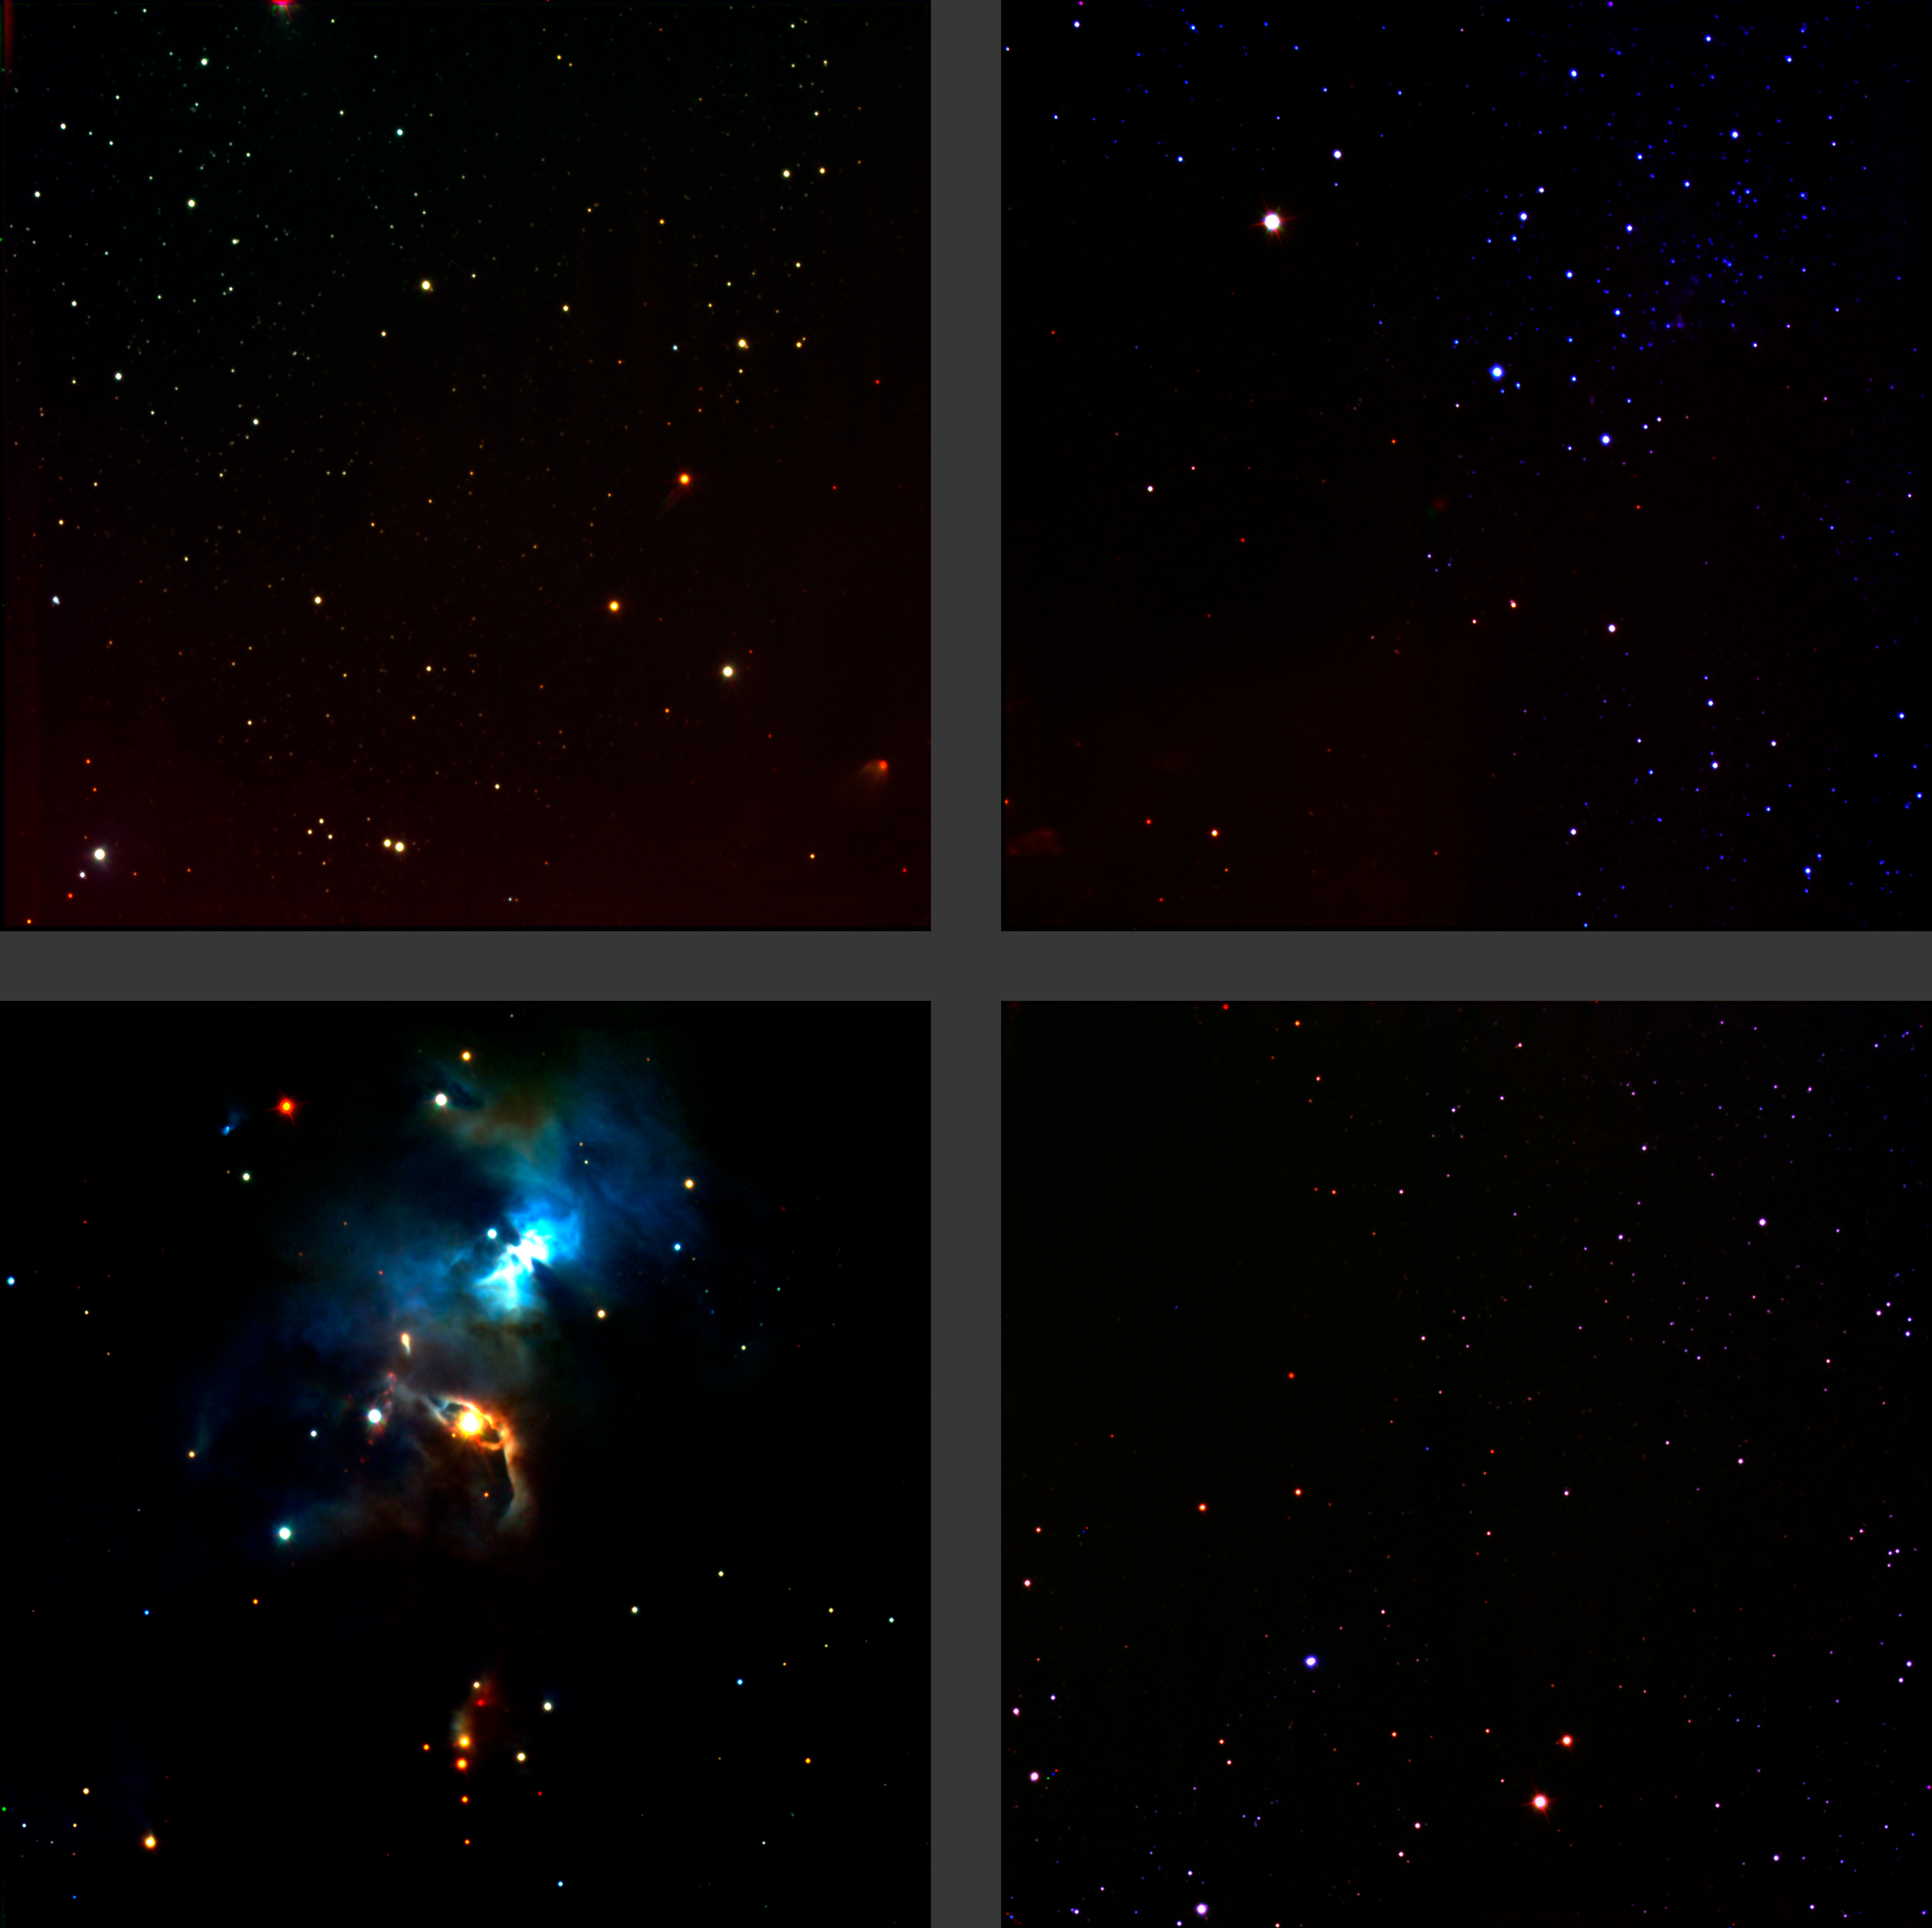

Serpens star forming region

The figure shows the Serpens star-forming region, as it was imaged during commissioning, on HAWK-I's four large infrared detectors. The gap between them is real, and multiple exposures are required to make a filled-in picture. The colour composite was created from images taken through three filters, J, H and K.

Credit: ESO